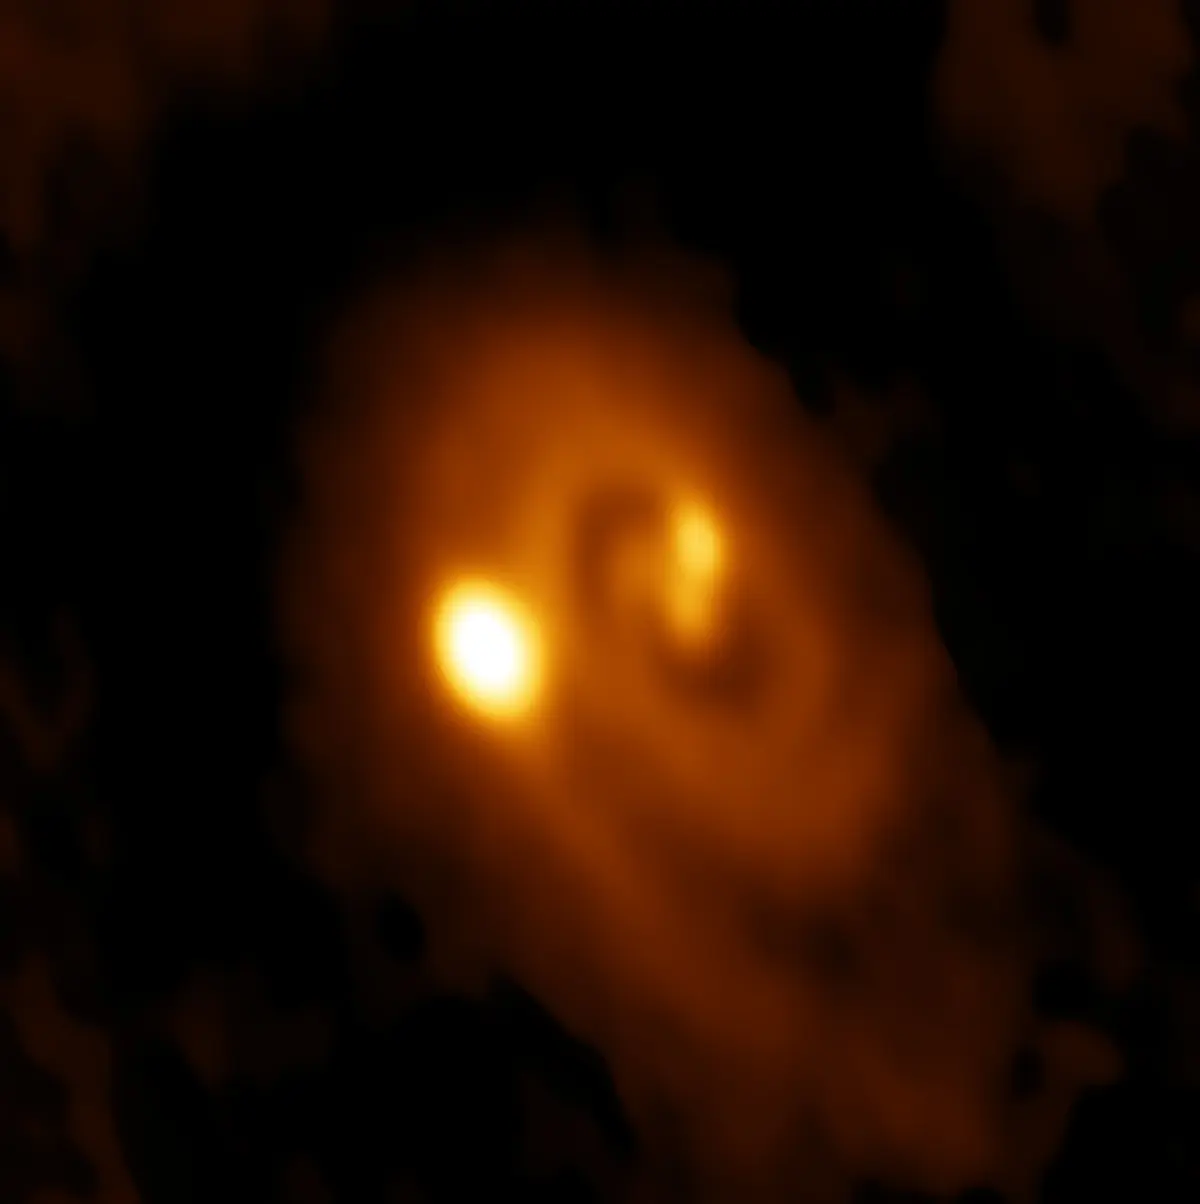

Two young stars

ALMA image of the L1448 IRS3B system, with two young stars at the center and a third distant from them. Spiral structure in the dusty disk surrounding them indicates instability in the disk, astronomers said.

Credit: Bill Saxton, ALMA (ESO/NAOJ/NRAO), NRAO/AUI/NSF